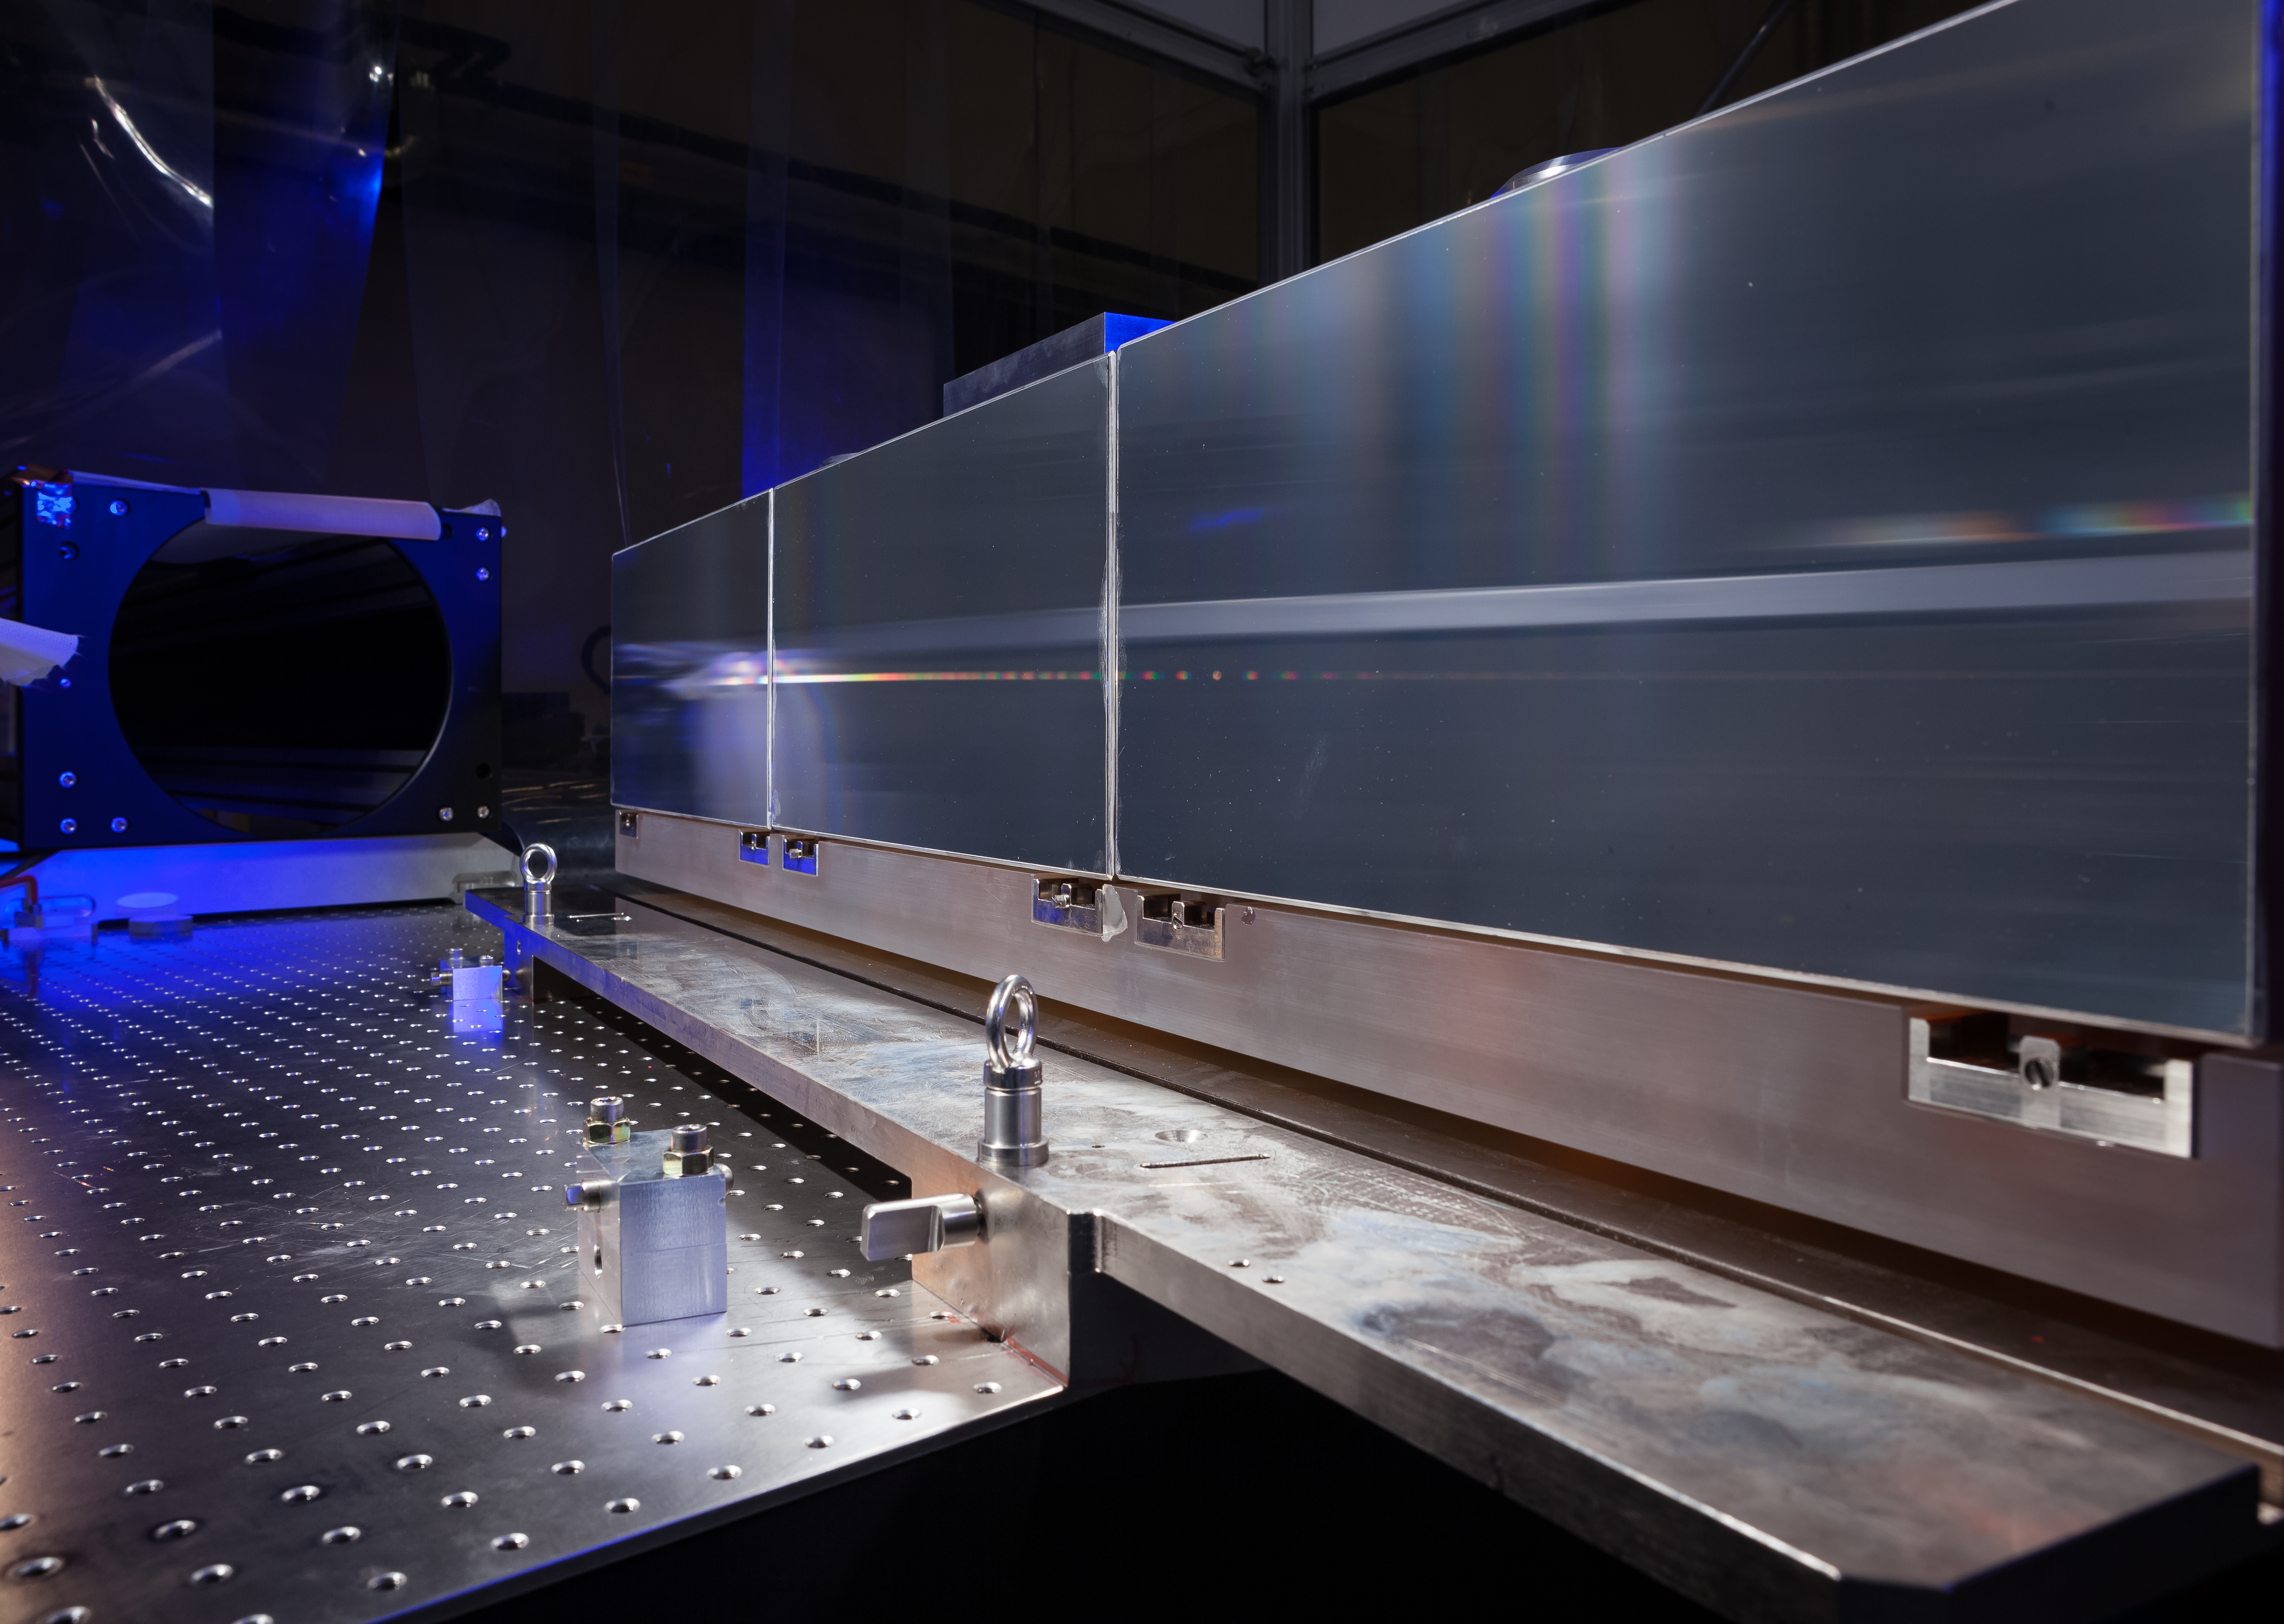

ESPRESSO in the ESO cleanroom

The huge diffraction grating at the heart of the ultra-precise ESPRESSO spectrograph — the next generation in exoplanet detection technology — is pictured in the cleanroom at ESO Headquarters in Garching bei München, Germany.

Credit: ESO/M. Zamani